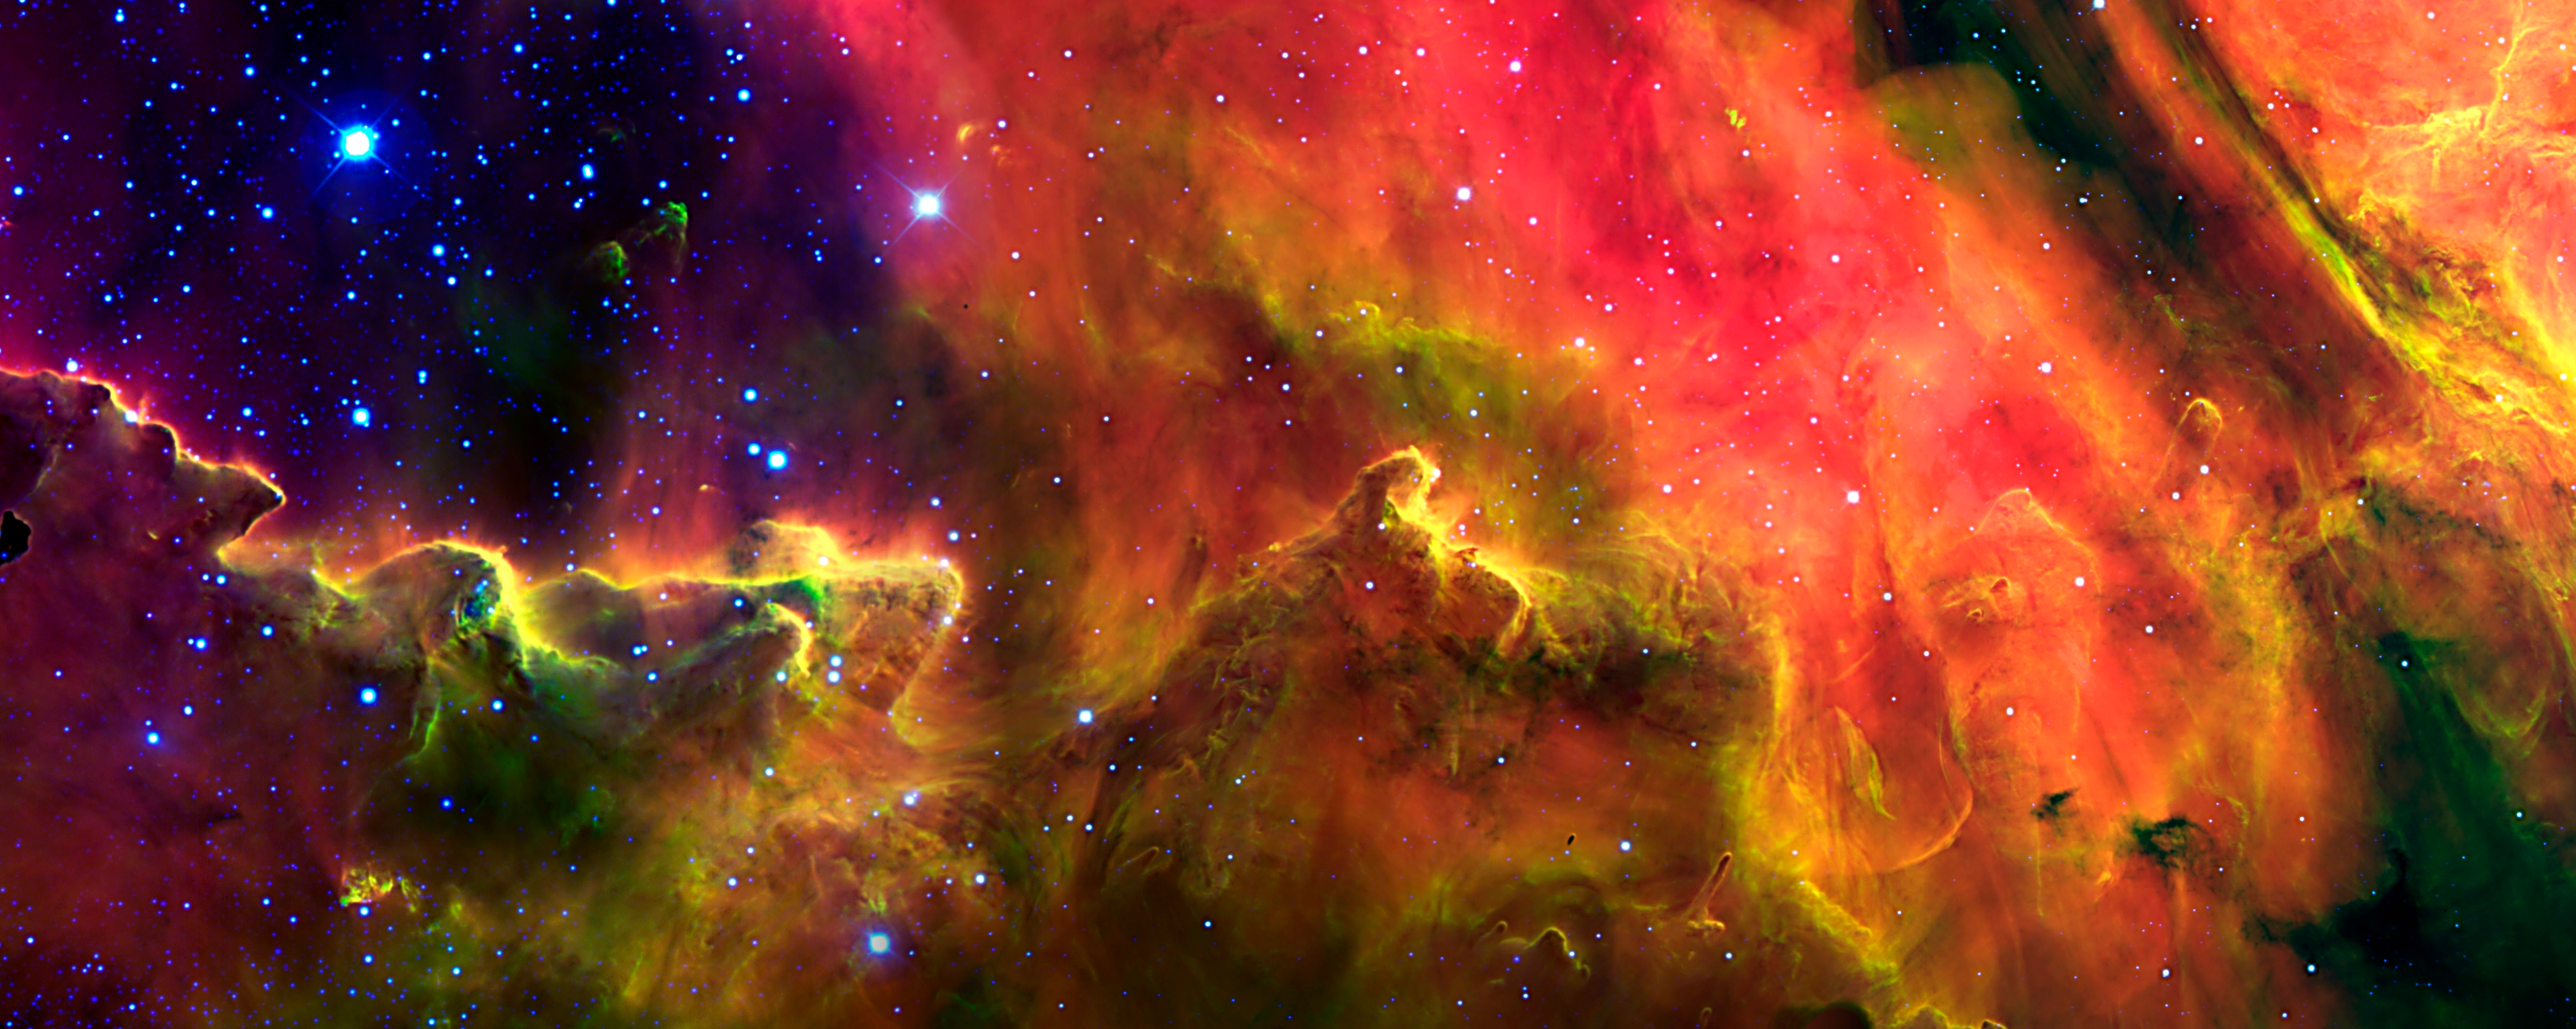

M8 Lagoon Nebula

A portion of the Lagoon nebula imaged by Argentinean astronomers Julia Arias and Rodolfo Barbá using the Gemini South telescope with the Gemini Multiple-Object Spectrograph.

Credit: International Gemini Observatory